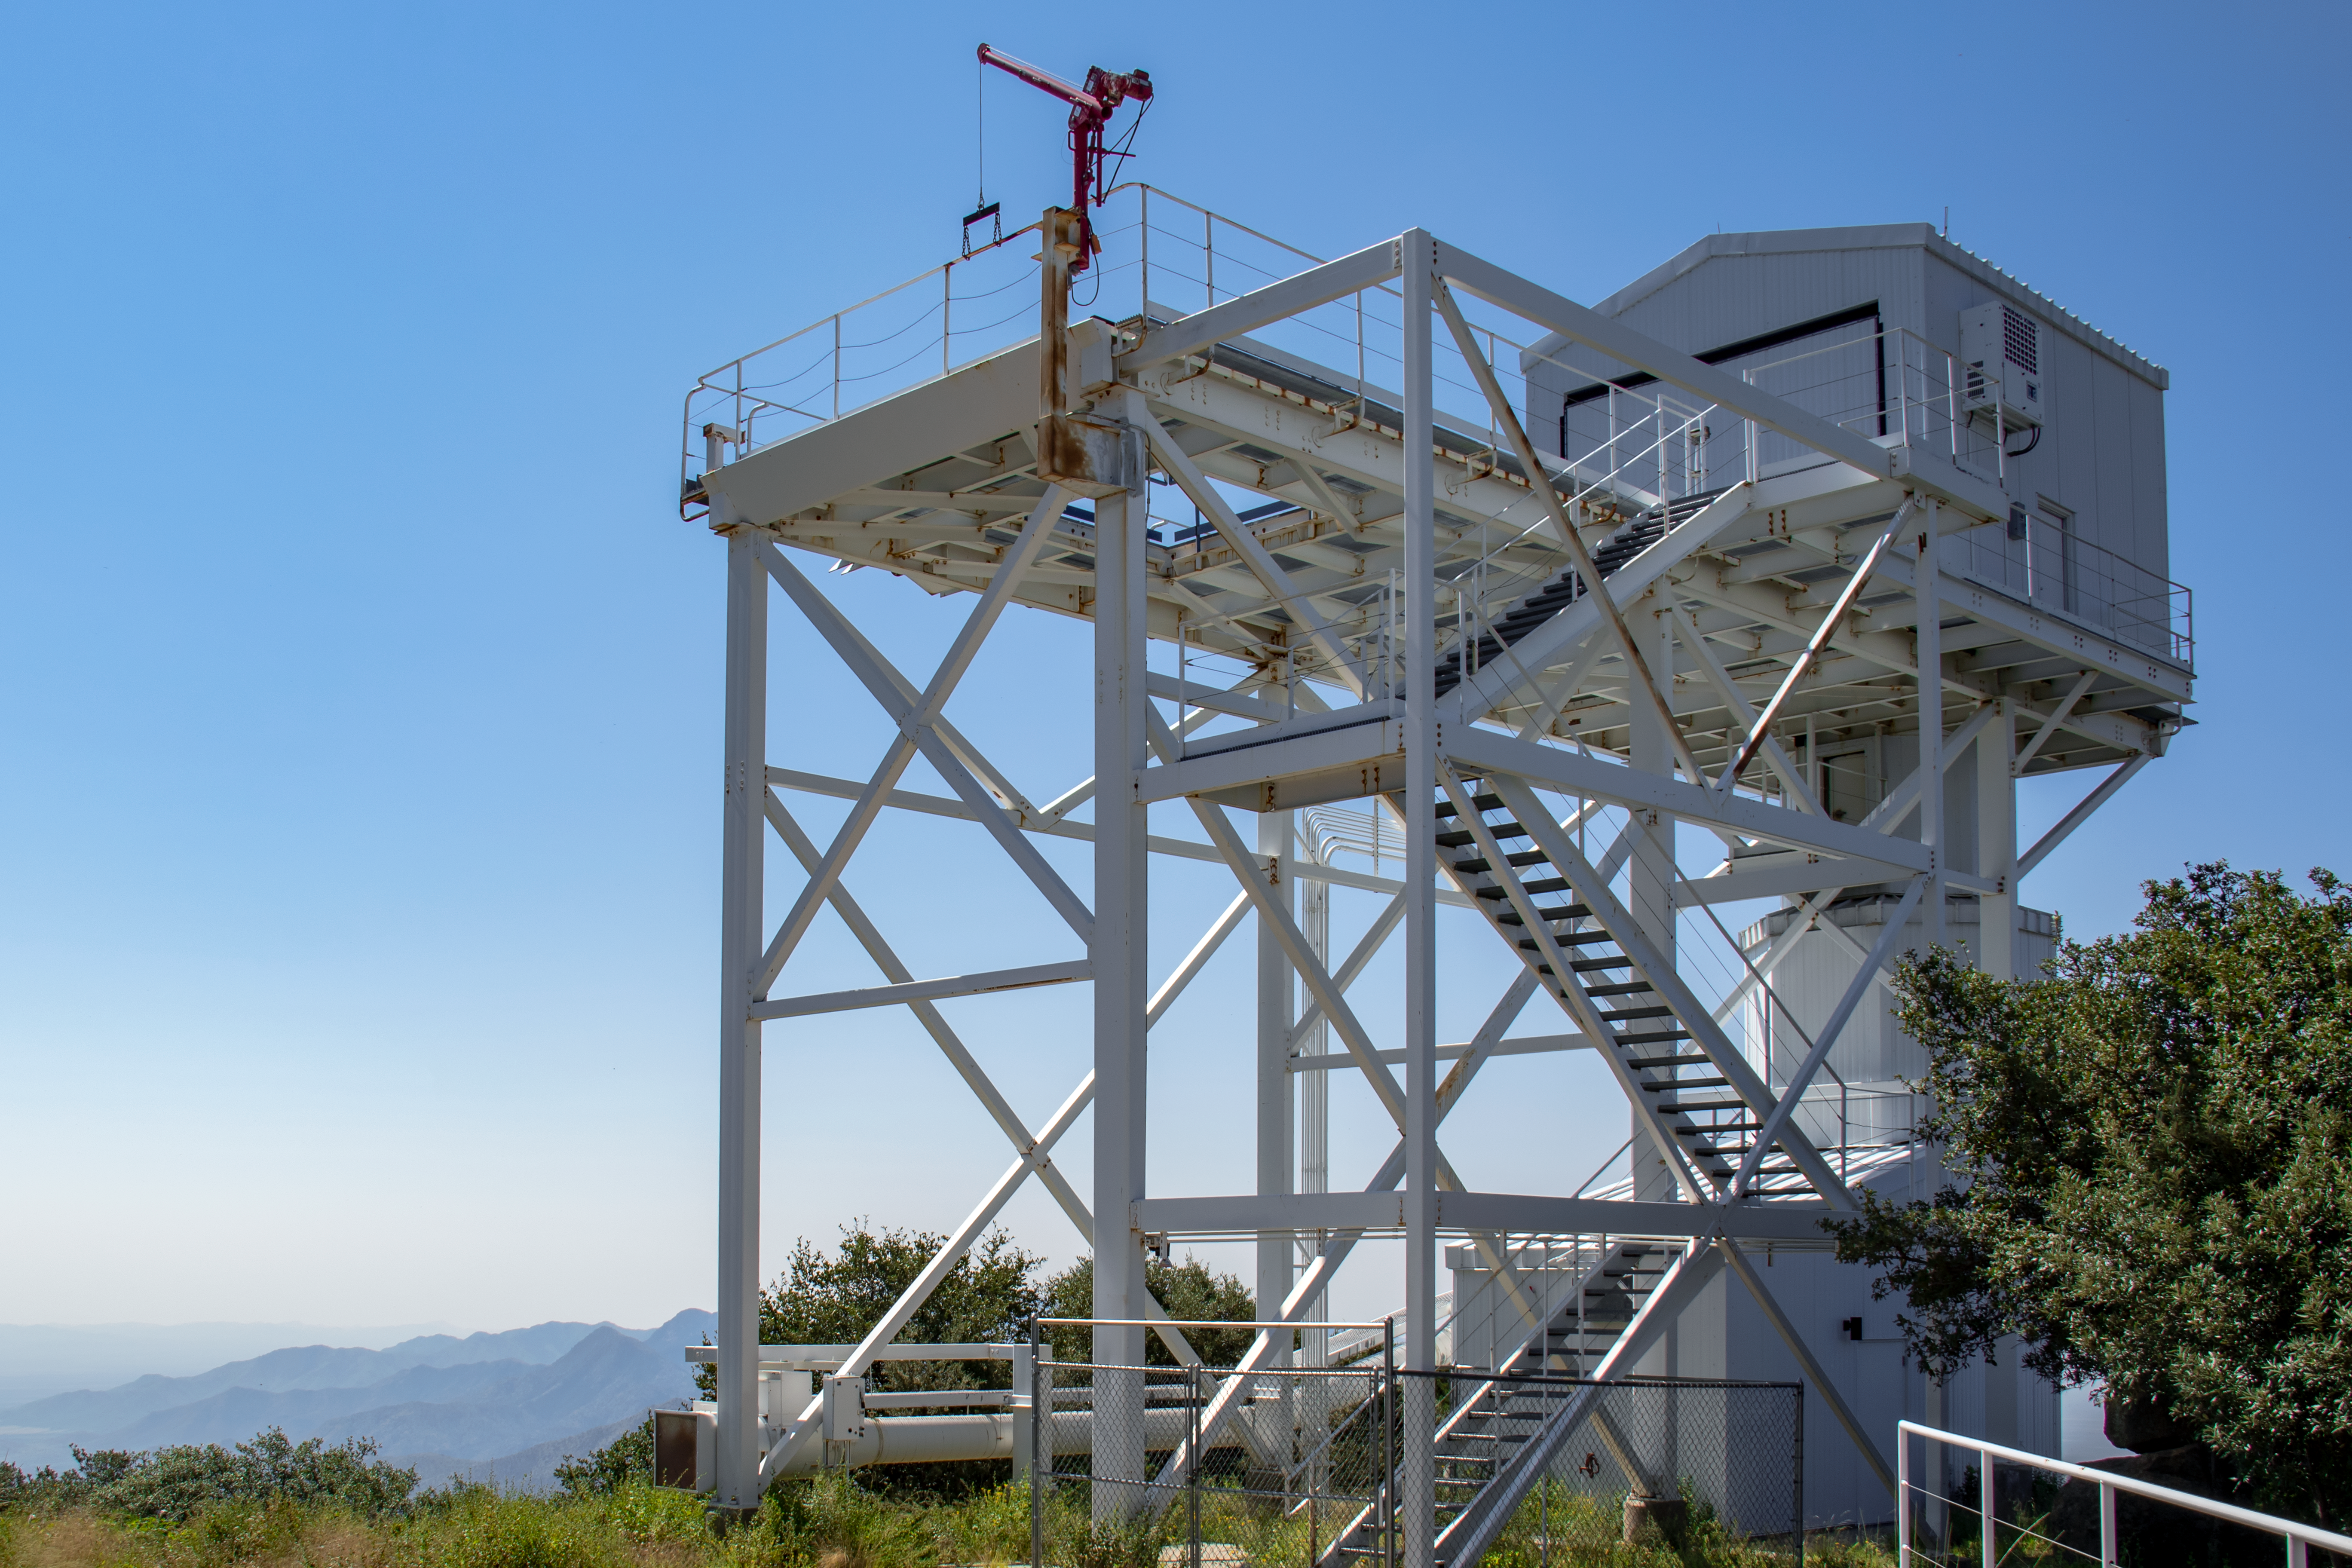

Enclosure of 1.2-meter Calypso Telescope

Shown here is the enclosure of the former 1.2-meter Calypso Telescope, which was moved to become the Vera Rubin Auxiliary Telescope.

Credit: NOIRLab/AURA/NSF